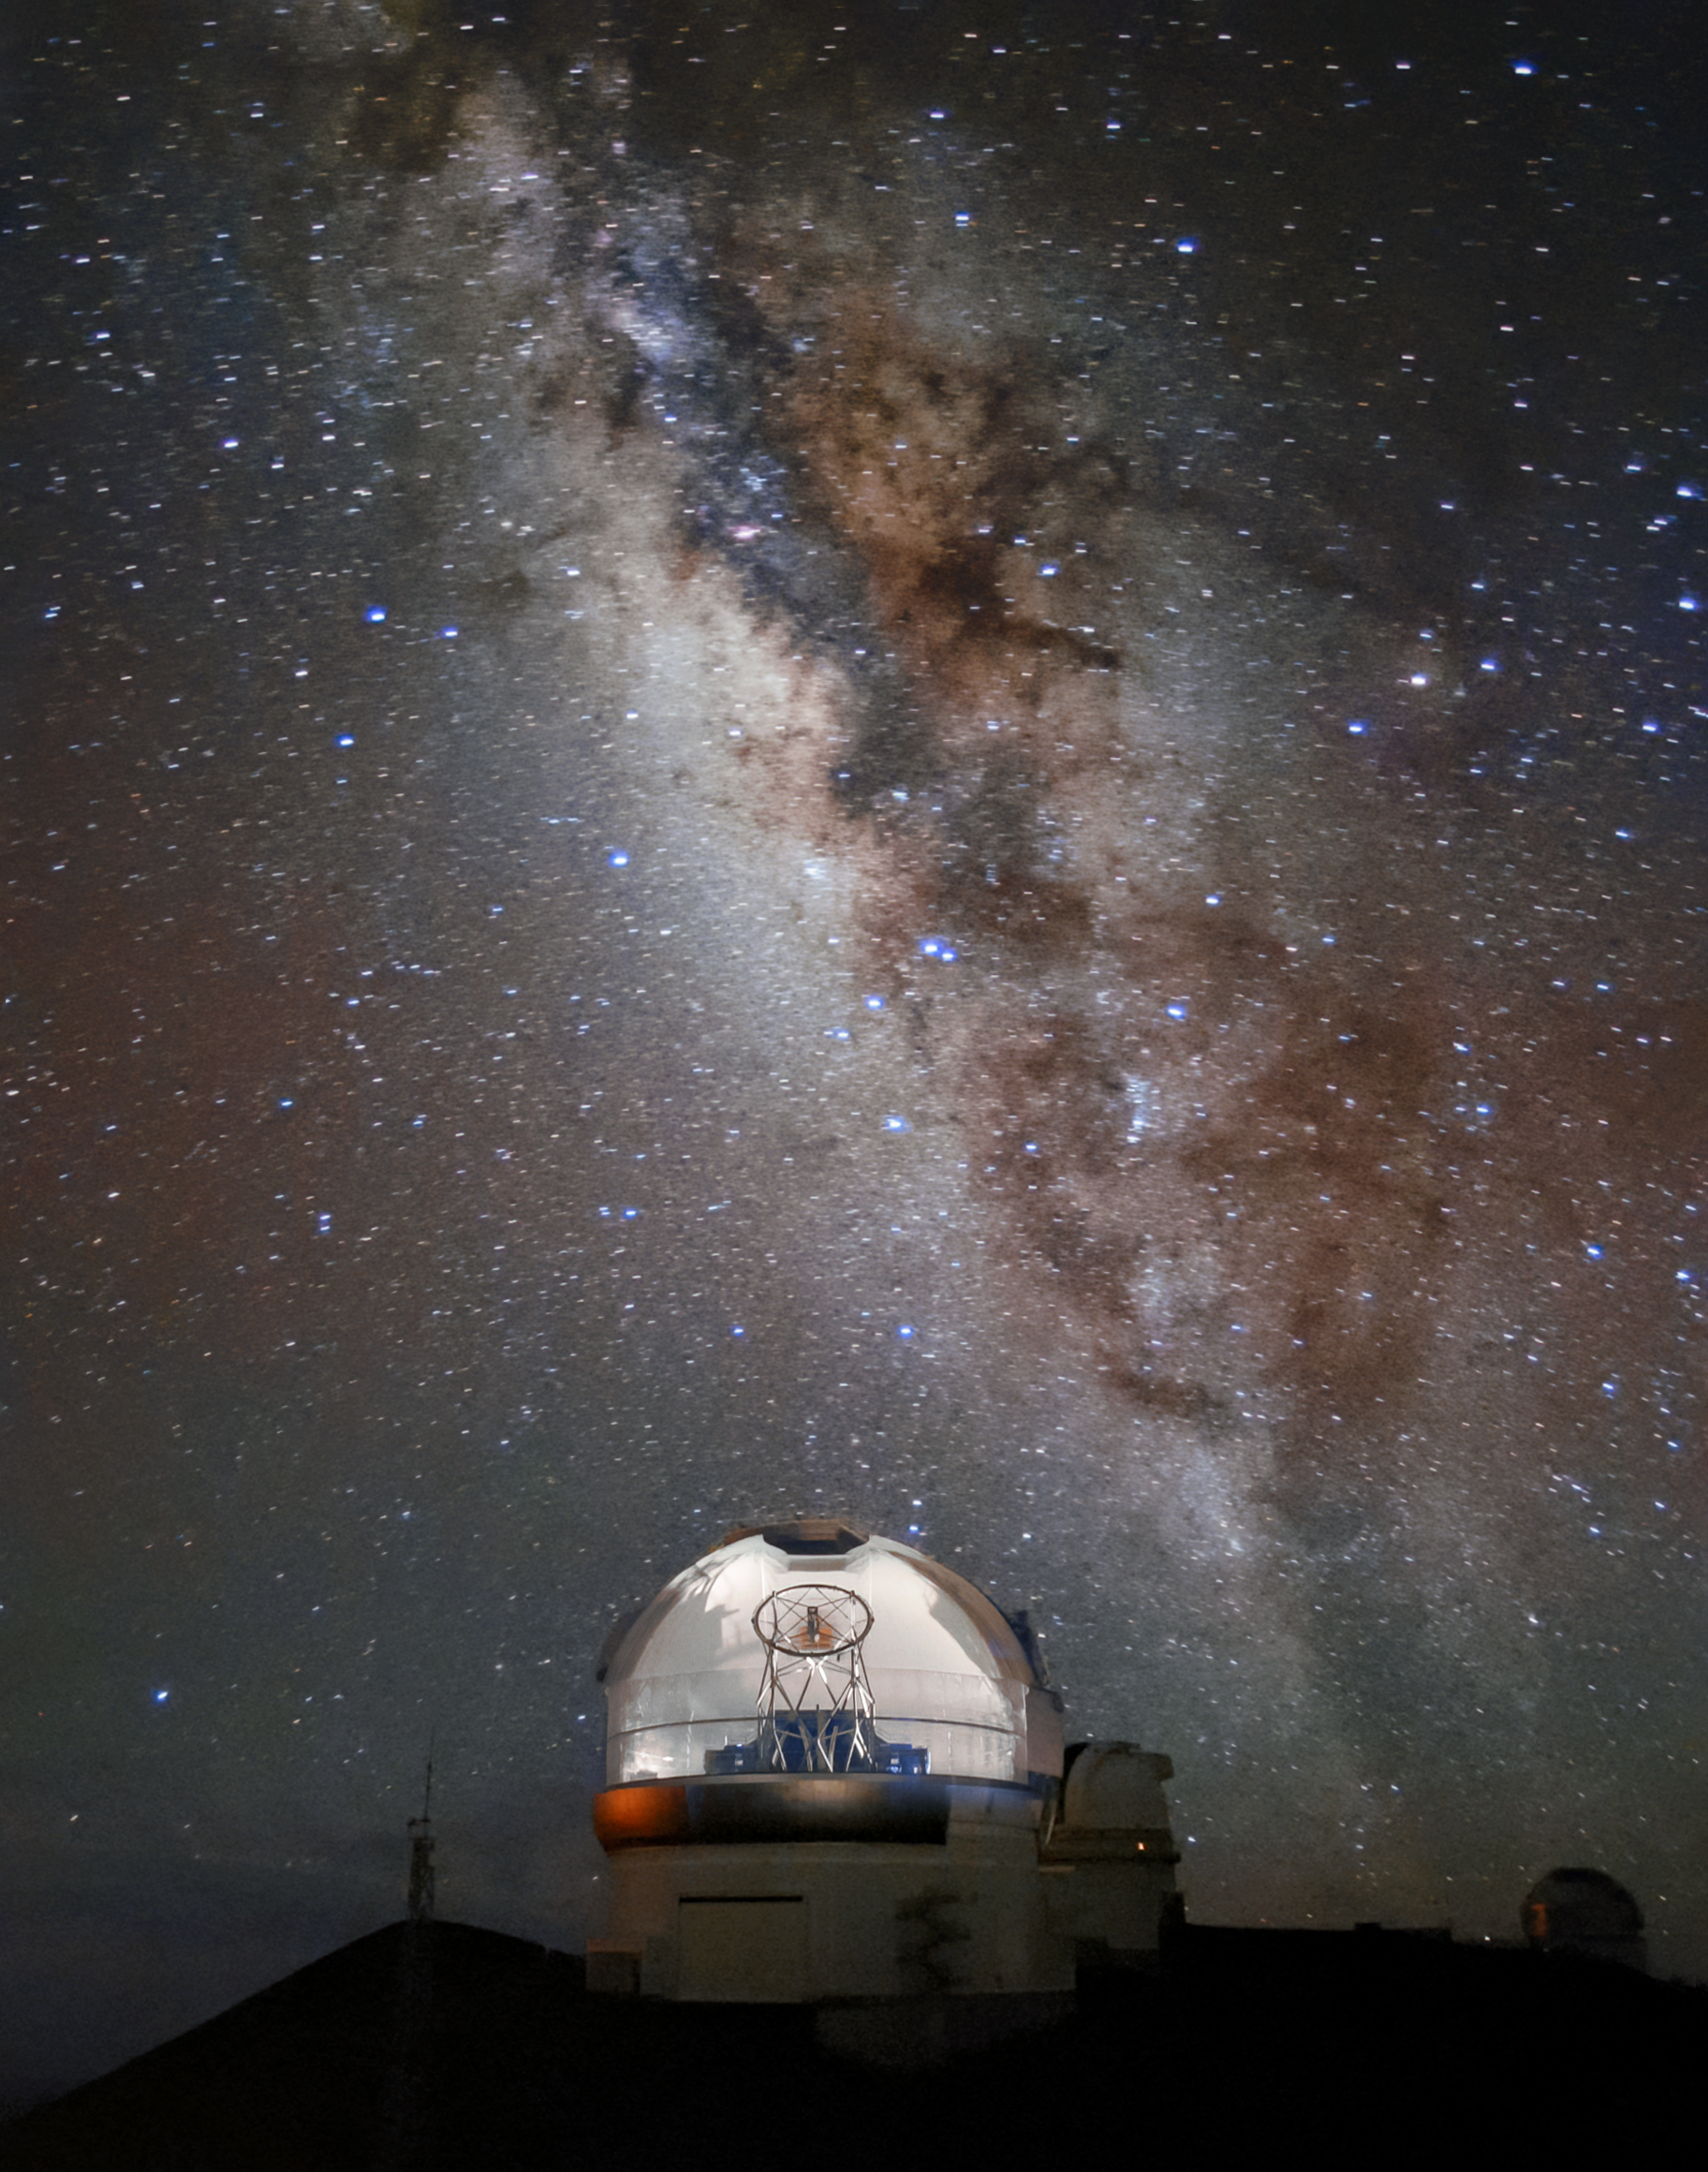

Under the Dome

Gemini North, one half of the International Gemini Observatory, operated by NSF NOIRLab, looks distinctly peculiar in this week’s Image of the Week. Photographs of the telescopes are often taken during the day, and so the telescope domes are closed in a lot of images. Even when the dome is open, only part of the dome is ajar. However, in this image, we see the entire top of the telescope directed at an object in the night sky! The photographer created this curious image by capturing a dozen images of the observatory as the dome turned a full 180 degrees and then stacking the images together. With this photographic trick, it appears the dome has become mysteriously transparent. The odd, brightly lit appearance of Gemini North is juxtaposed with the sprawling brilliance of the Milky Way overhead.

Credit: International Gemini Observatory/NOIRLab/NSF/AURA/P. Michaud